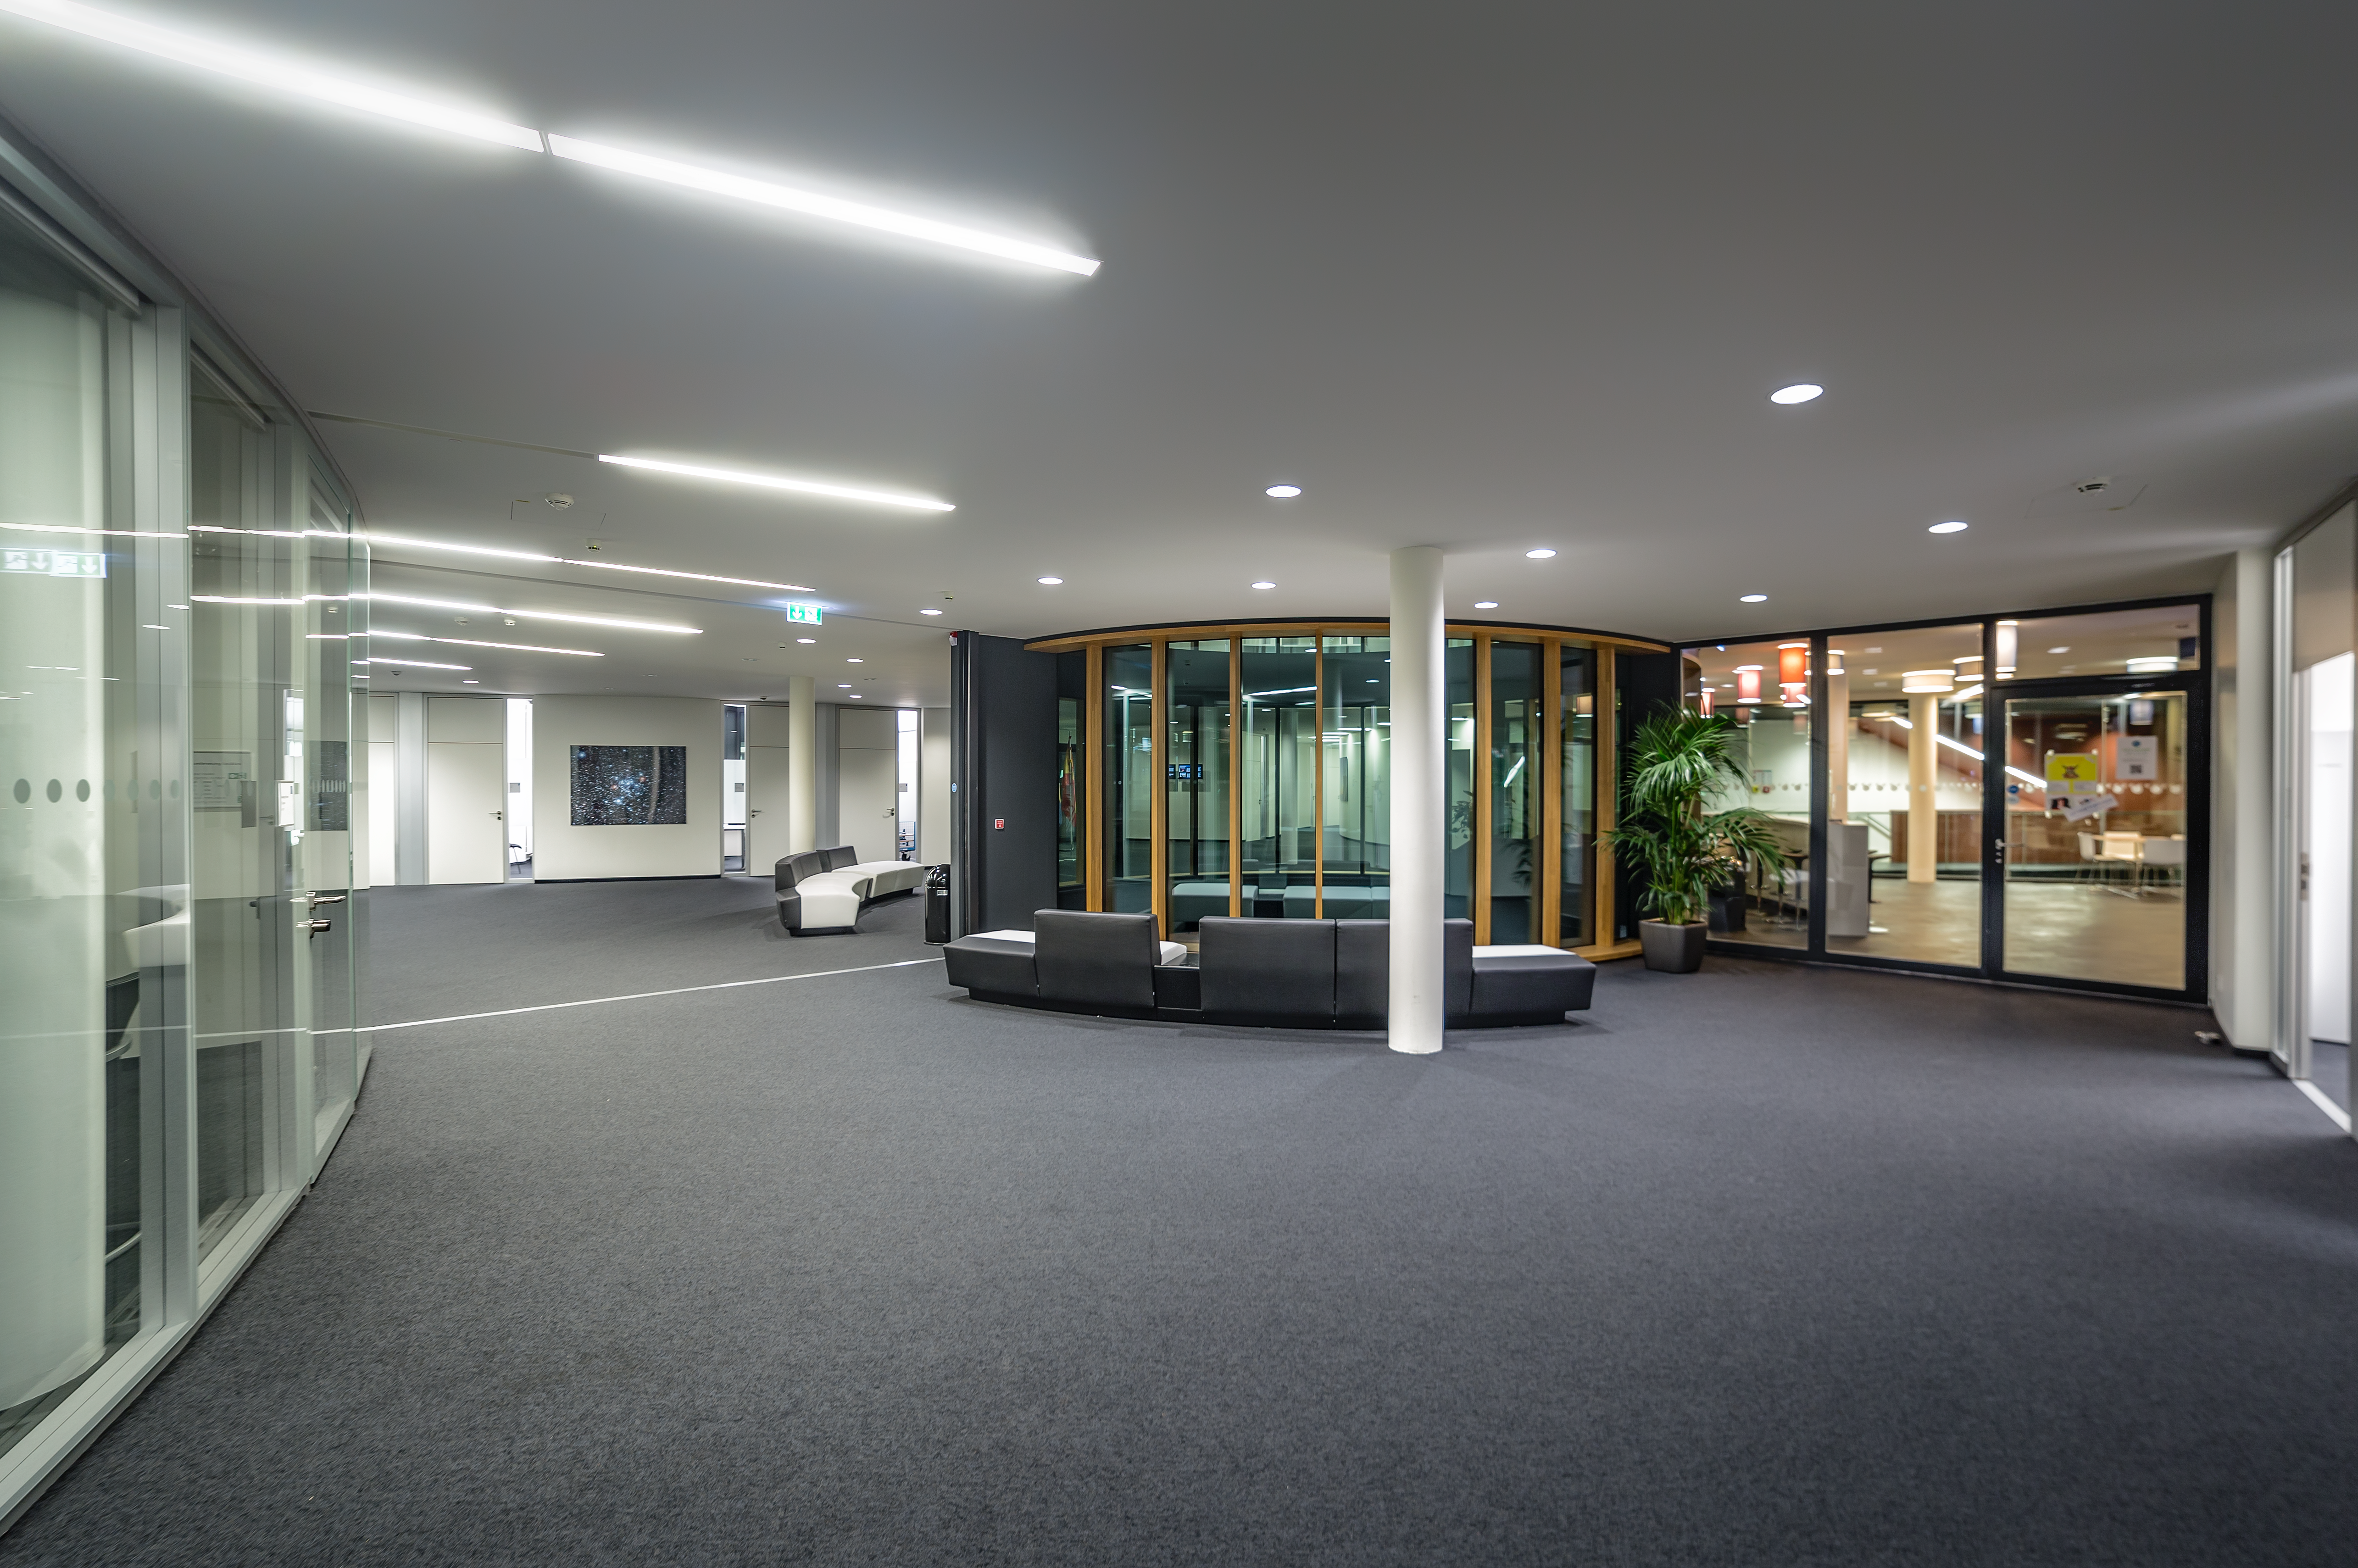

The interior of the building ABC

The interior of the new building ABC, at ESO Headquarters in Garching.

Credit: ESO